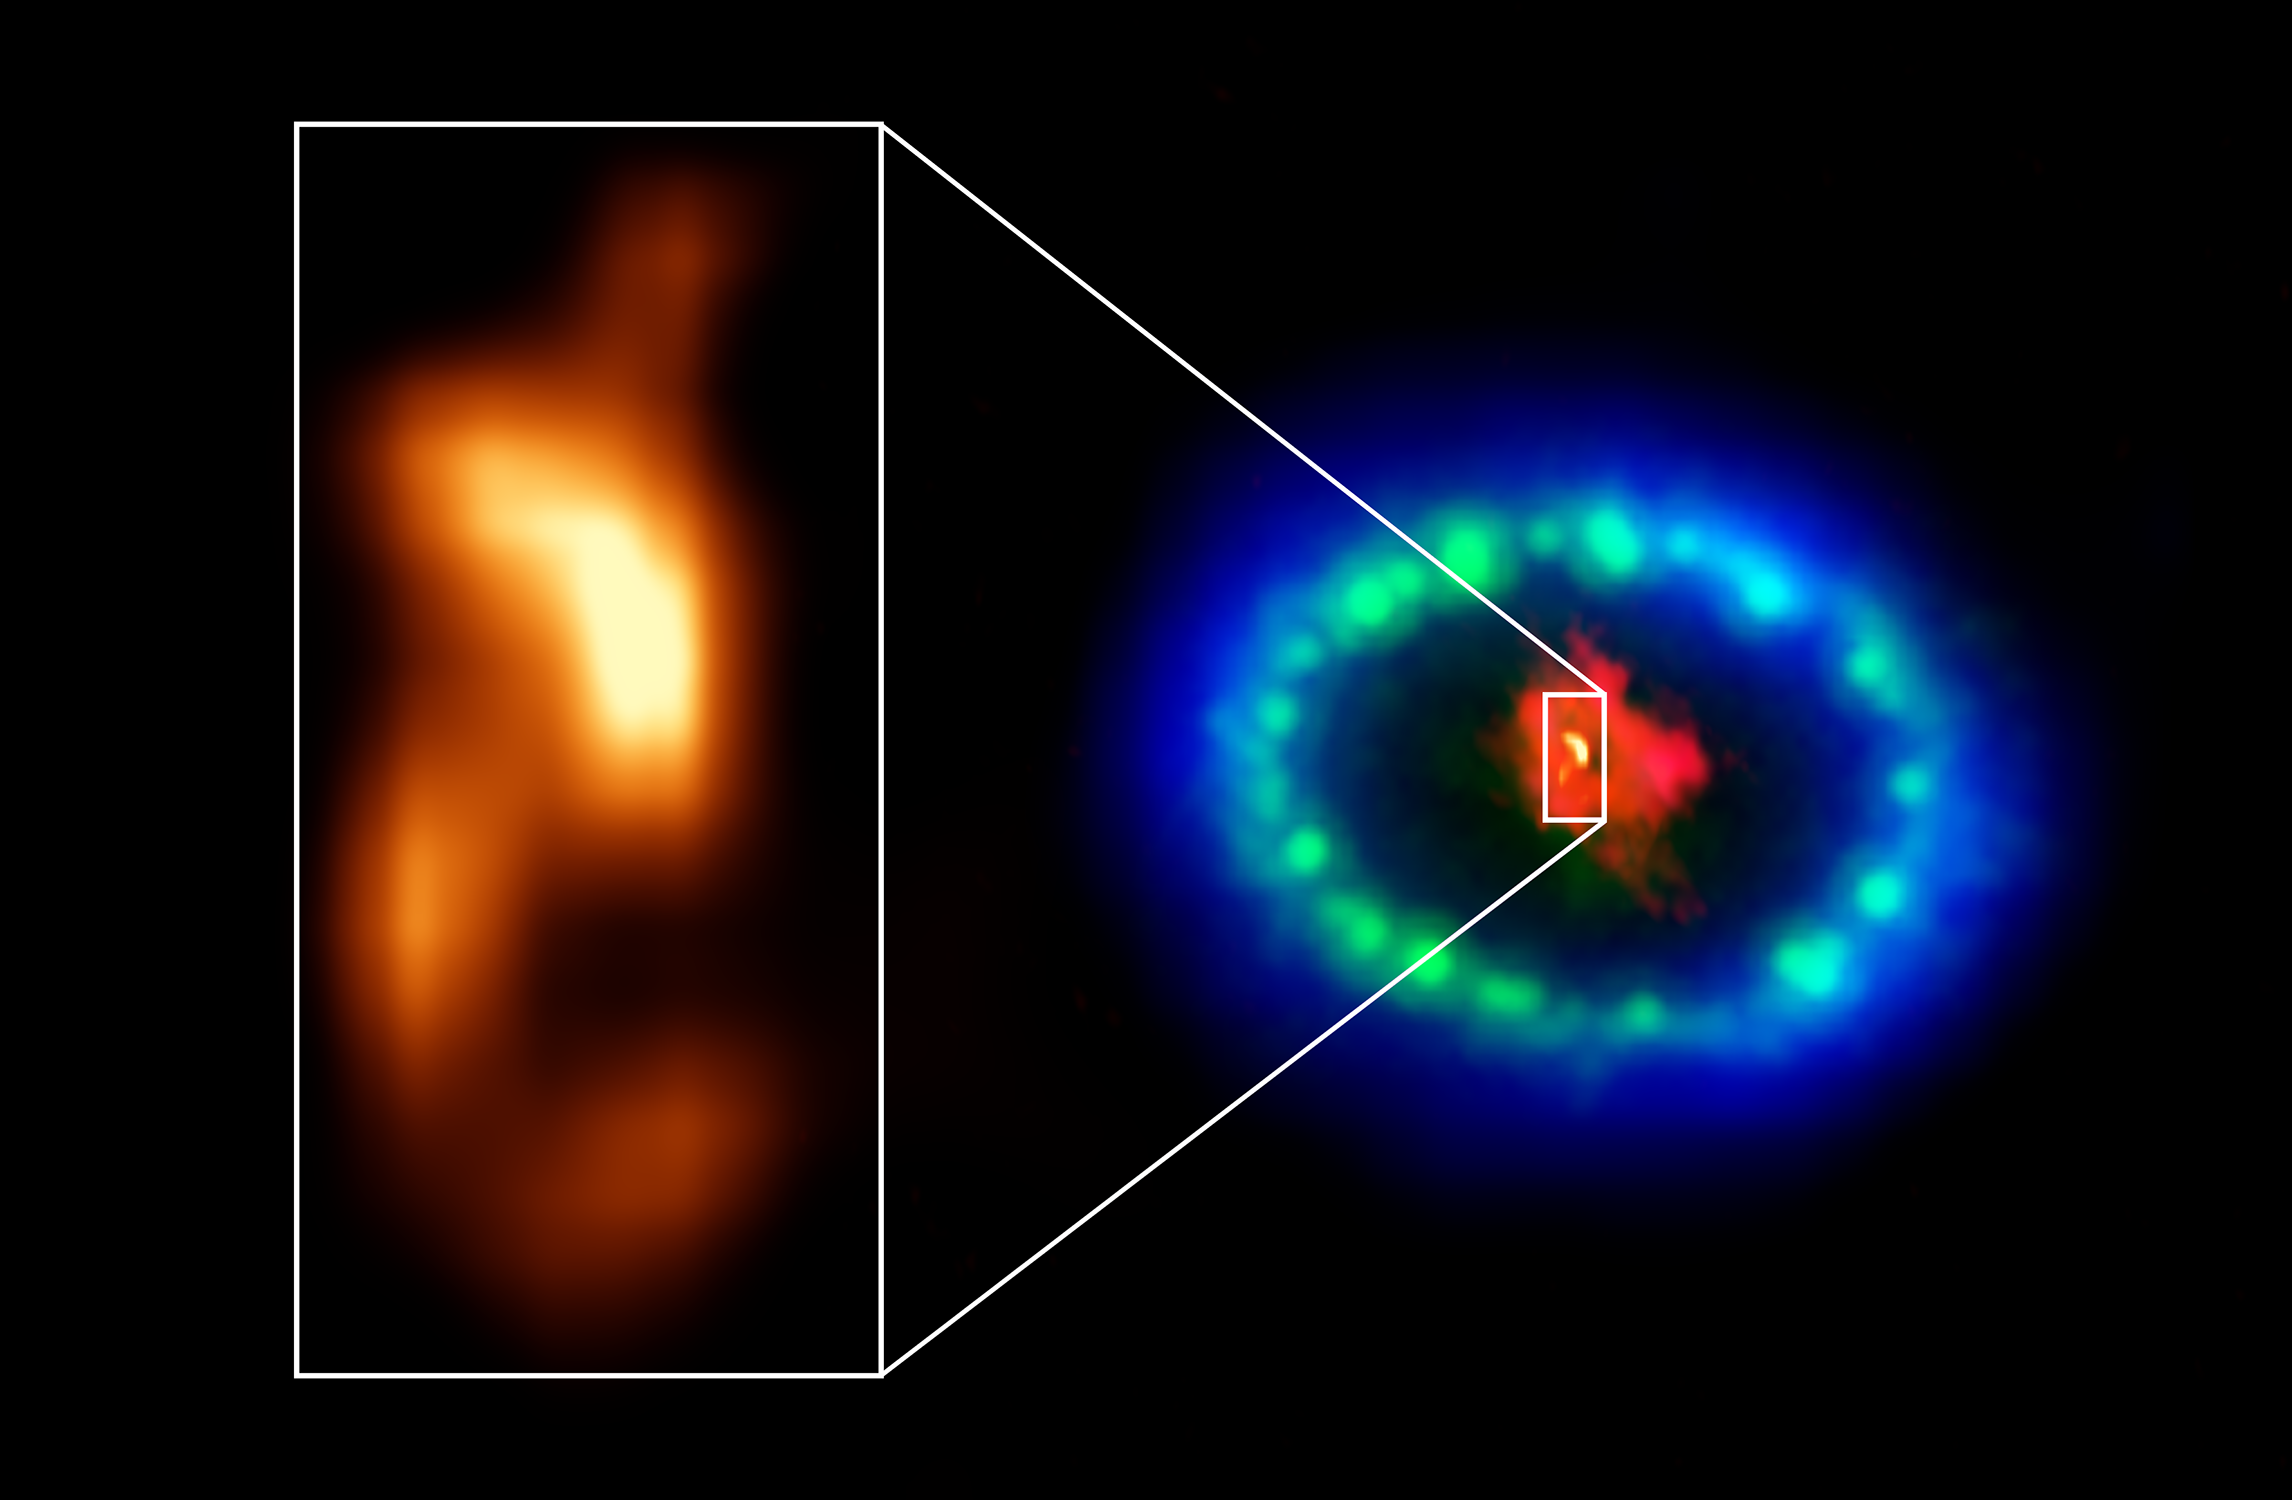

"The blob" in Supernova 1987A

Extremely high-resolution ALMA images revealed a hot “blob” in the dusty core of Supernova 1987A (inset), which could be the location of the missing neutron star. The red color shows dust and cold gas in the center of the supernova remnant, taken at radio wavelengths with ALMA. The green and blue hues reveal where the expanding shock wave from the exploded star is colliding with a ring of material around the supernova. The green represents the glow of visible light, captured by NASA's Hubble Space Telescope. The blue color reveals the hottest gas and is based on data from NASA's Chandra X-ray Observatory. The ring was initially made to glow by the flash of light from the original explosion. Over subsequent years the ring material has brightened considerably as the explosion's shock wave slams into it.

Credit: ALMA (ESO/NAOJ/NRAO), P. Cigan and R. Indebetouw; NRAO/AUI/NSF, B. Saxton; NASA/ESA